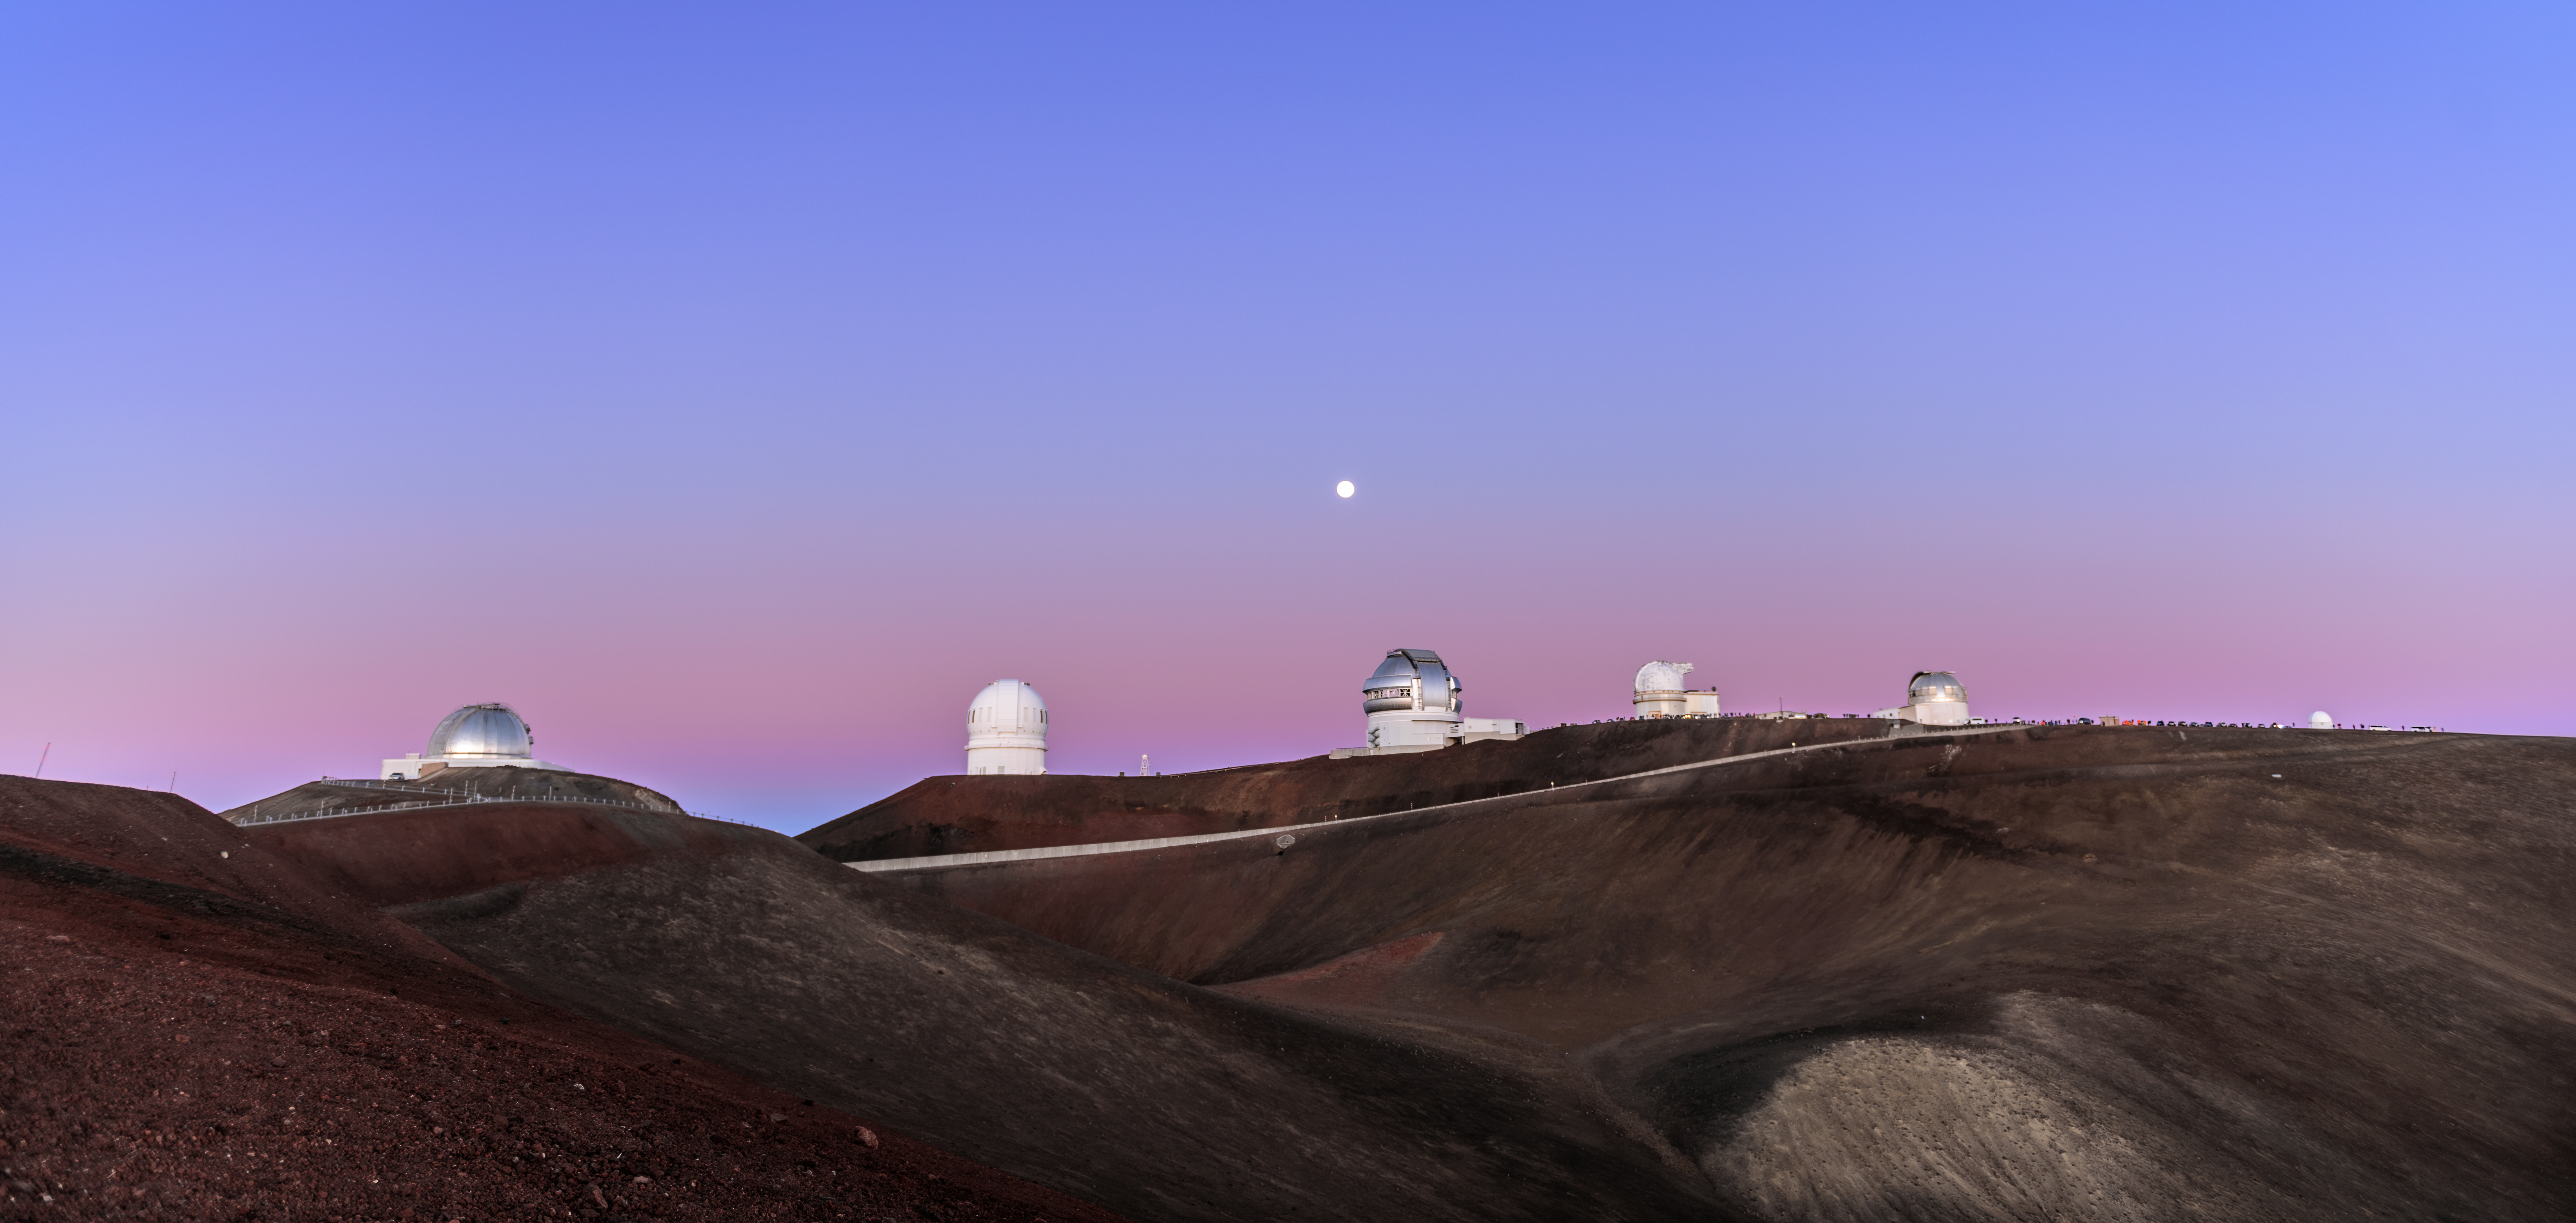

Moonrise Over Gemini North

A gathering of telescopes perch near the summit of Maunakea, a dormant volcano on Hawai‘i Island with an elevation of 4207 meters (13,803 feet), making it an ideal location for astronomical observations. Nearly centered under the rising full Moon is Gemini North, the northern member of the international Gemini Observatory, a Program of NSF NOIRLab. Its twin telescope, Gemini South, has its home in Chile. The two telescopes are practically identical, each with an impressive 8-meter primary mirror to collect light. Whilst the twin telescopes will never meet, their separation serves a purpose — between them, they can observe almost the entirety of the night sky. The skies of the northern hemisphere are the realm of Gemini North.

Credit: International Gemini Observatory/NOIRLab/NSF/AURA/J. Chu